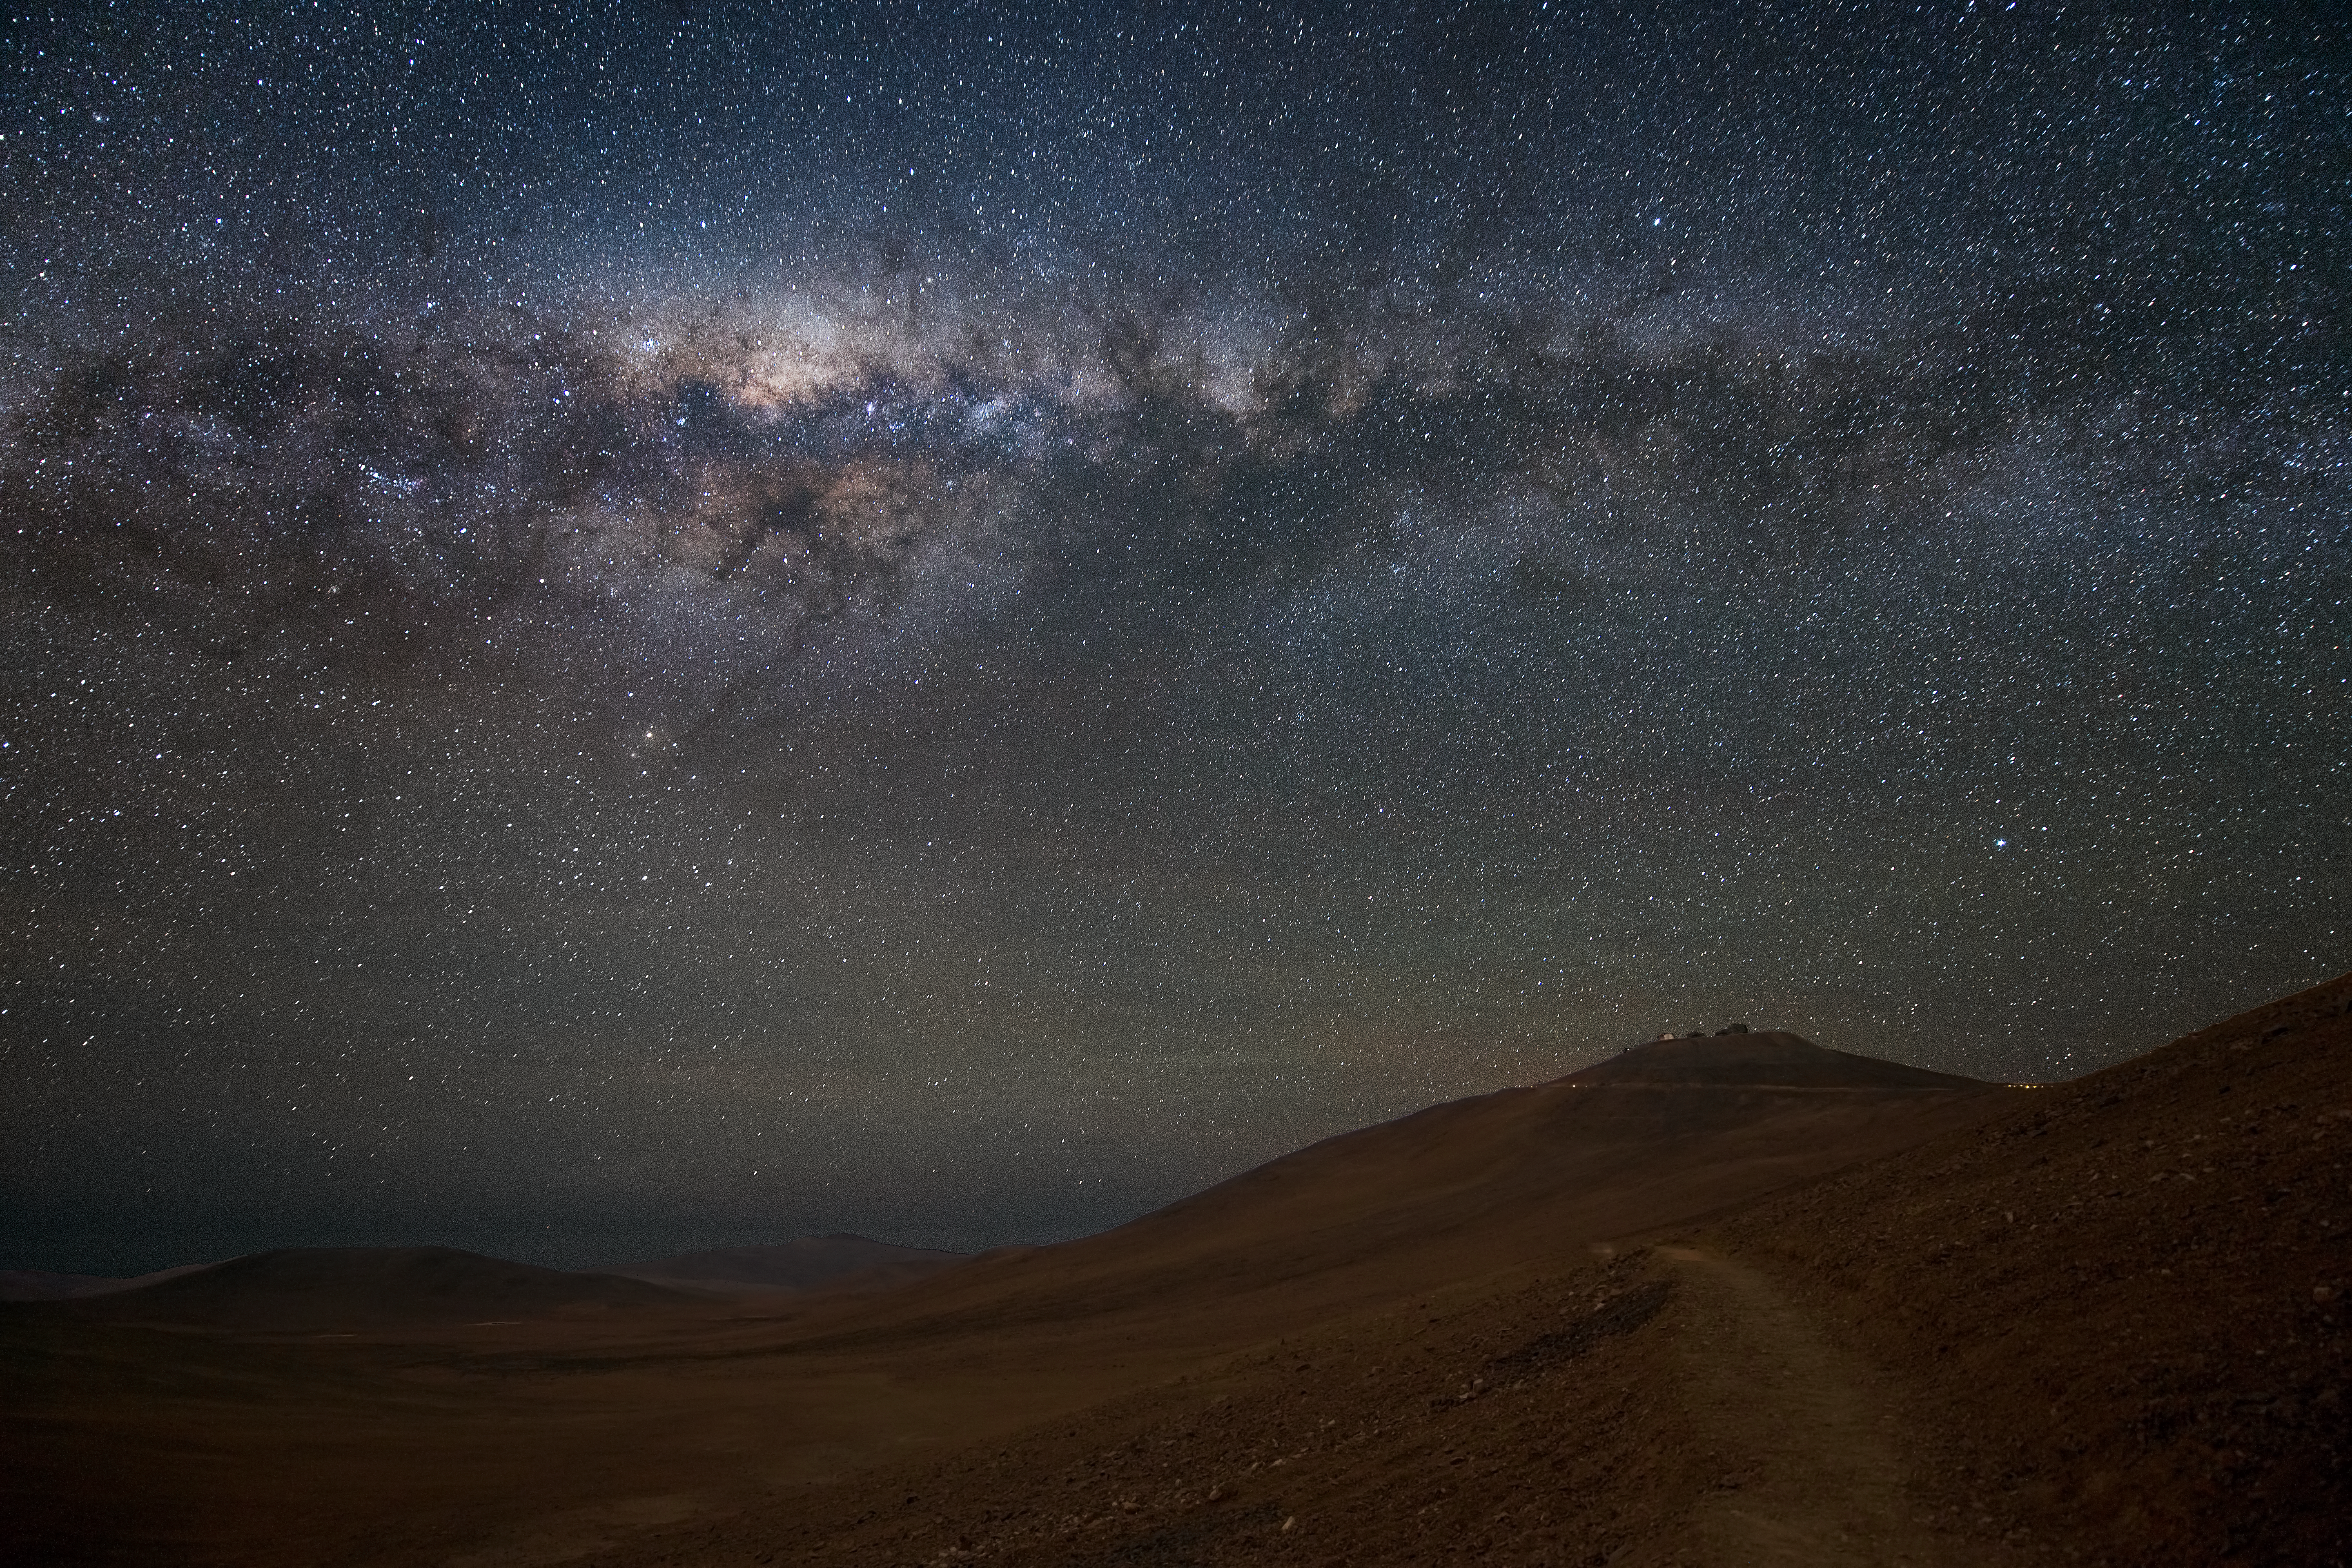

Paranal beneath the Milky Way

This is stunning proof of the night sky's clarity in the Chilean Atacama Desert. It is this clarity which makes this the perfect site for ESO's Very Large Telescope (VLT) which can be seen on the 2600-metre-high Cerro Paranal as part of the Paranal Observatory in the distance, dwarfed by the Milky Way above.

Credit: John Colosimo (colosimophotography.com)/ESO